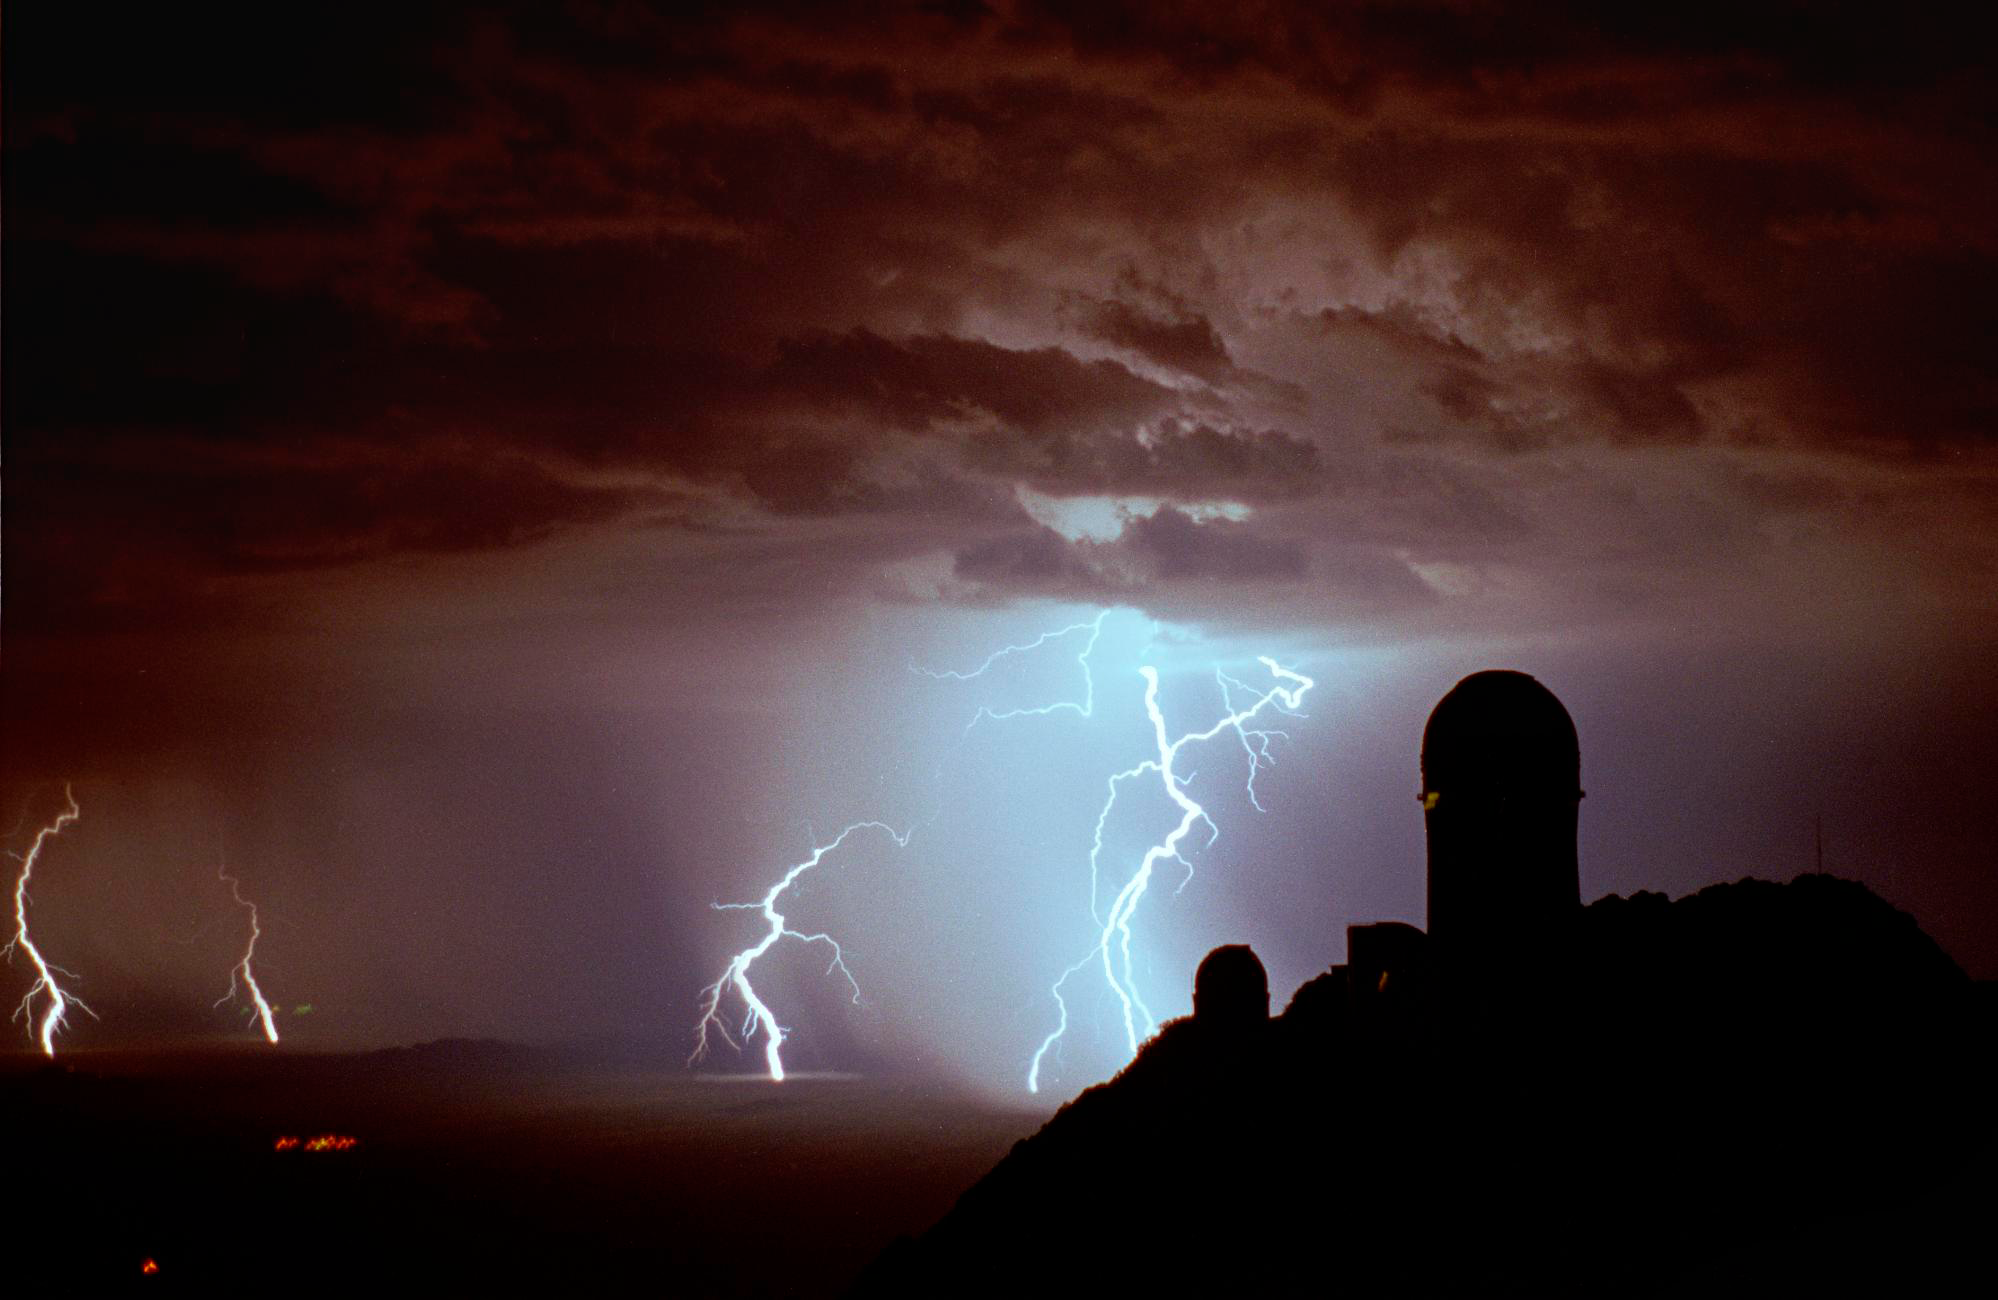

Lightning at Kitt Peak

Lightning atop Kitt Peak, looking to the north-west, with the Mayall 4-meter telescope silhouetted against the stormy sky.

Taken by Adam Block in July 1998.

This picture was a twenty second exposure using Fuji 800 film with a 50mm camera lens. To most people's surprise, good lightning shots are not difficult to take. You need to have a manual camera with a bulb setting, which you set on a stable surface or tripod. All that is then necessary is to keep the shutter open until at least one lightning flash has occurred, and then release. You can also keep the shutter open for any number of lightning bolts of any kind. However, certain conditions make taking such pictures easier. If the sky is not especially dark, then one must shorten the length of an exposure while waiting for lightning. Also, if the storm is very close the lightning will be seen over the entire sky, so having the storm at a distance makes it easier to capture many strokes (and a bit safer as well). This particular storm was around fifteen to twenty miles away, and you can see how well the lightning illuminates the ground.

Credit: Adam Block/NOIRLab/NSF/AURA/